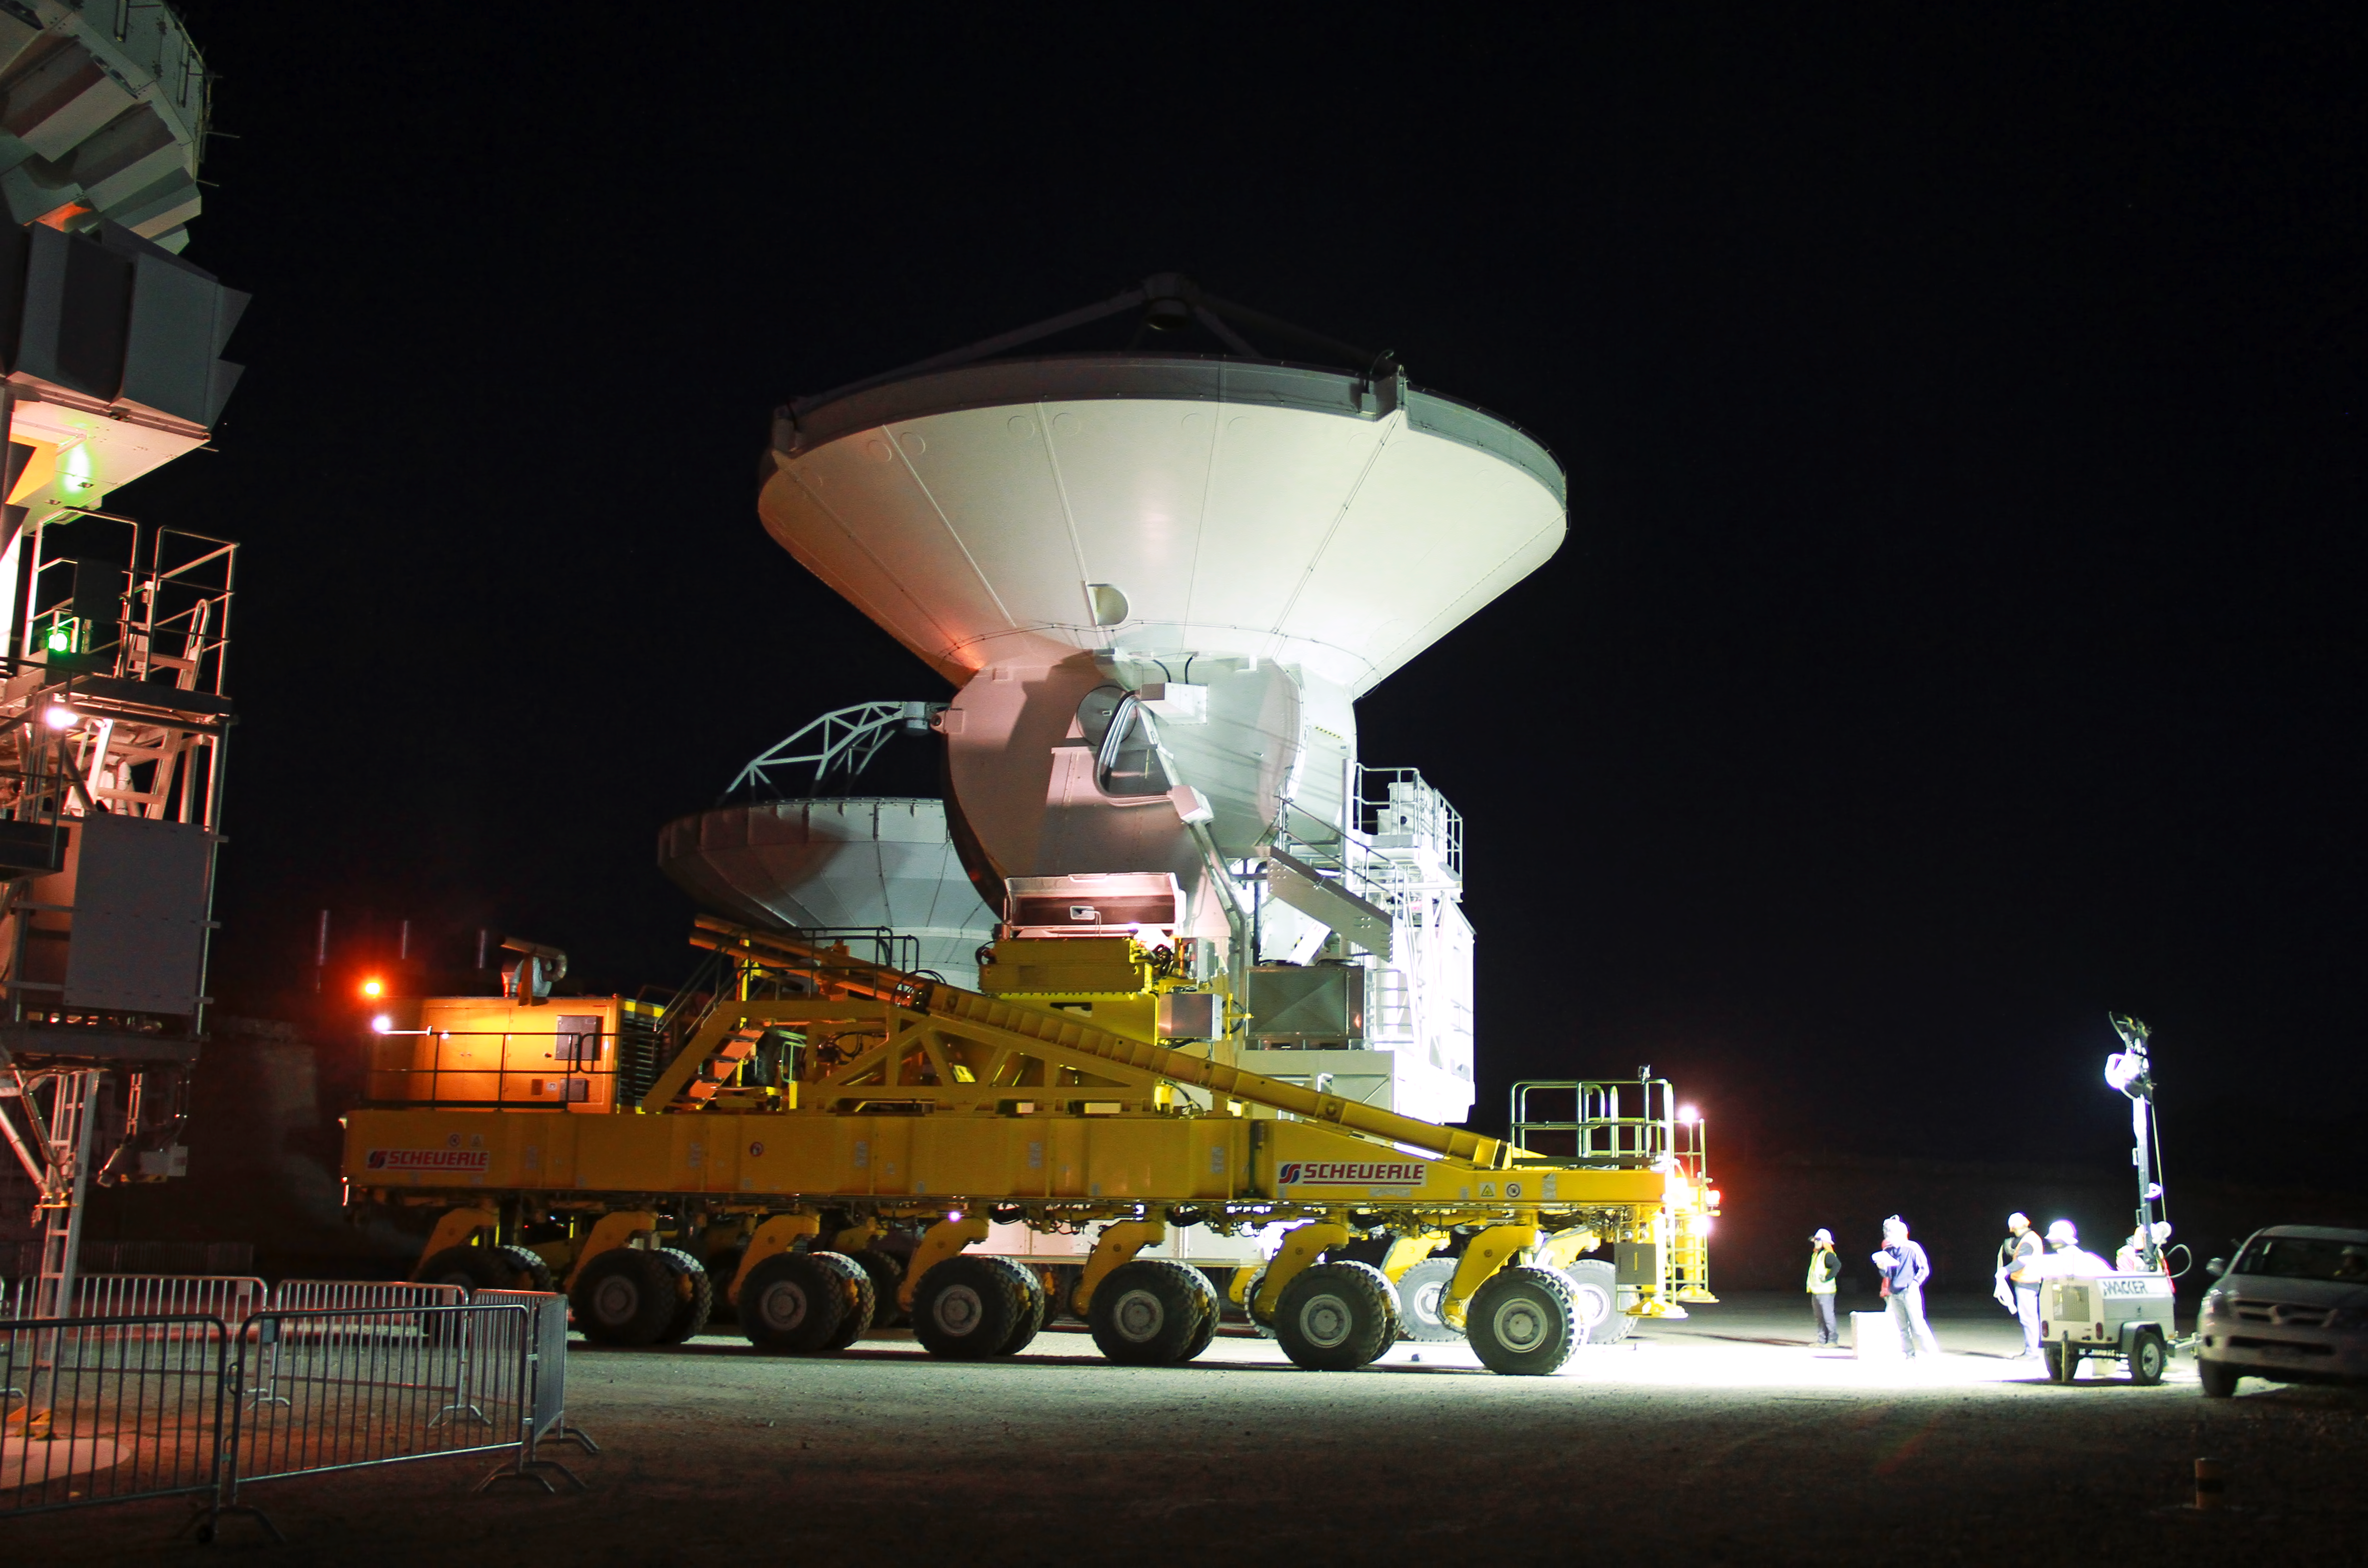

A European antenna moved to the ALMA OSF at night

A European 12-metre antenna is being positioned at night by the ALMA transporter on one of the pads located outside the main building of the Operations Support Facility (OSF). Once an antenna is assembled and tested by the ALMA partner, it is moved to this area, where it undergoes a second round of tests, before taking its place as part of the ALMA observatory.

Credit: ALMA (ESO/NAOJ/NRAO), J. Guarda (ALMA)